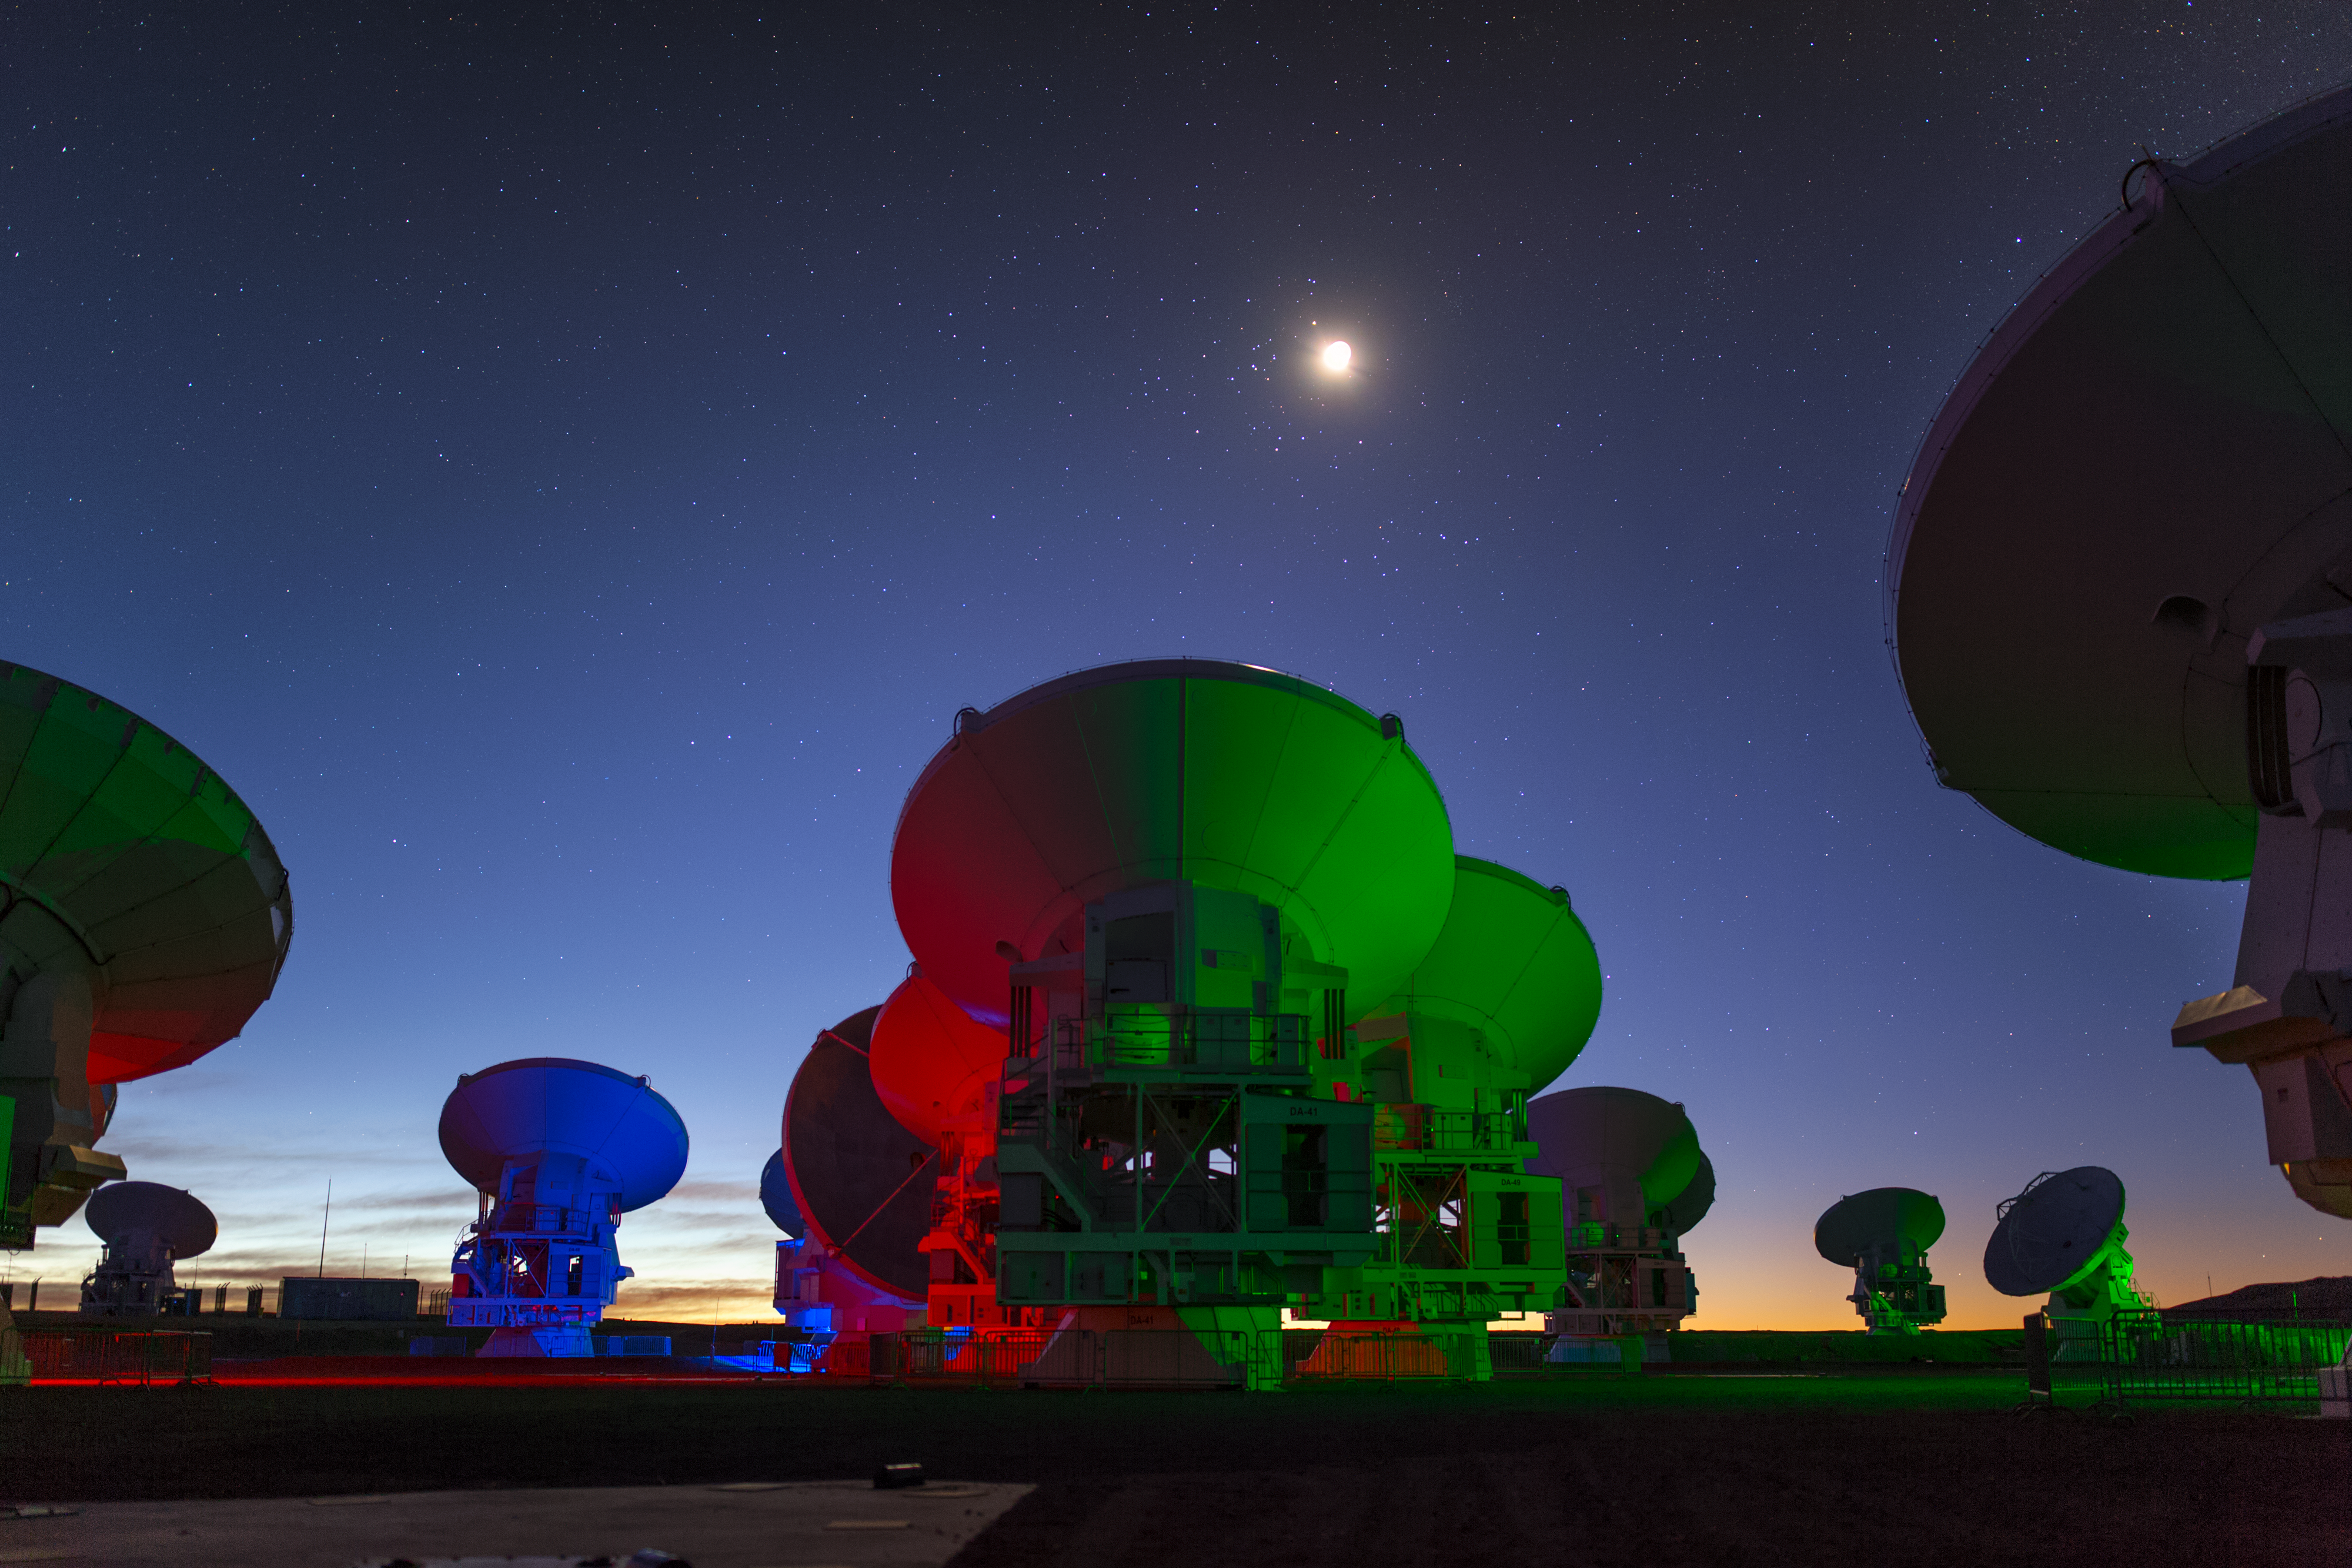

ALMA in multi-colour

ALMA — the Atacama Large Millimeter/submillimeter Array — resides high up in Chile's arid and inhospitable Atacama desert region, where it observes the Universe at wavelengths in between the infra-red and radio regions of the spectrum. This enables it to see the cold Universe, objects only a few degrees above absolute zero, allowing astronomers to observe some of the earliest and most distant galaxies in the Universe. The ground lights illuminate the antennae with bright colours.

Credit: S. Seip/ESO